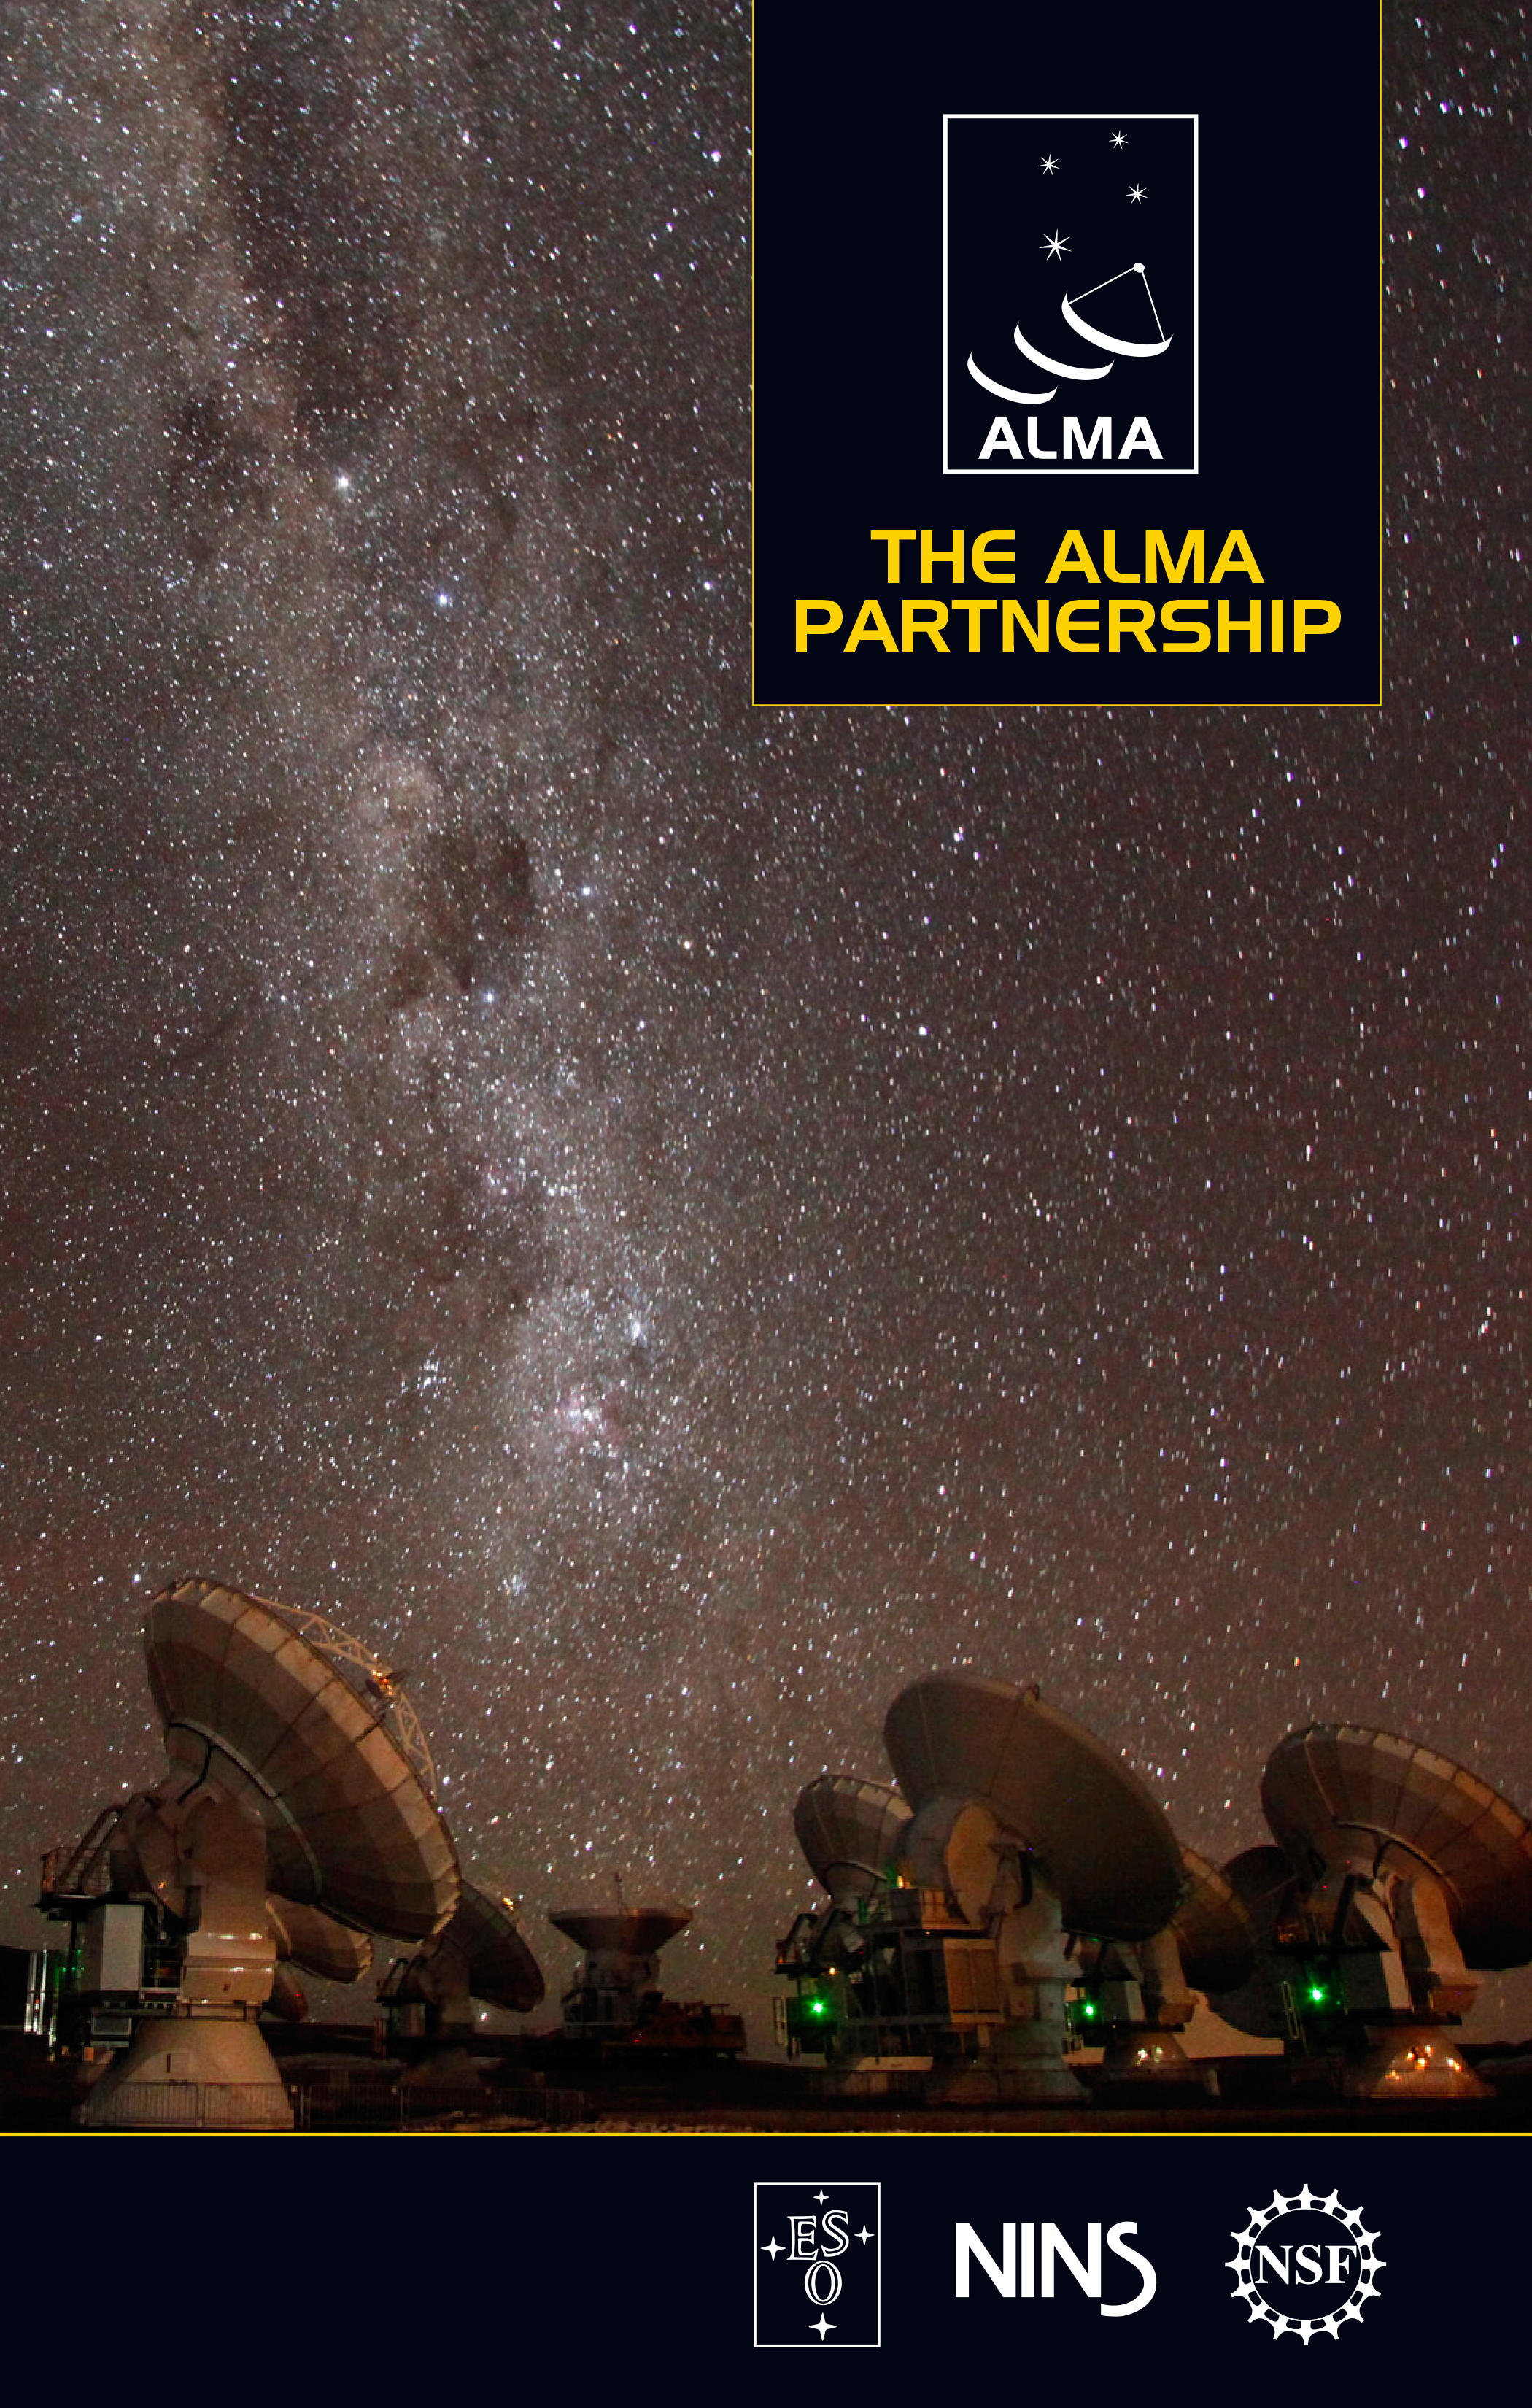

The ALMA partnership brochure

To mark the inauguration of the Atacama Large Millimeter/submillimeter Array (ALMA), the ALMA partner organisations have produced a brochure explaining how scientists and engineers from Europe, North America and East Asia in cooperation with the Republic of Chile, collaborated on the largest ground-based astronomical project in existence.

Credit: ESO/ALMA (ESO/NAOJ/NRAO)